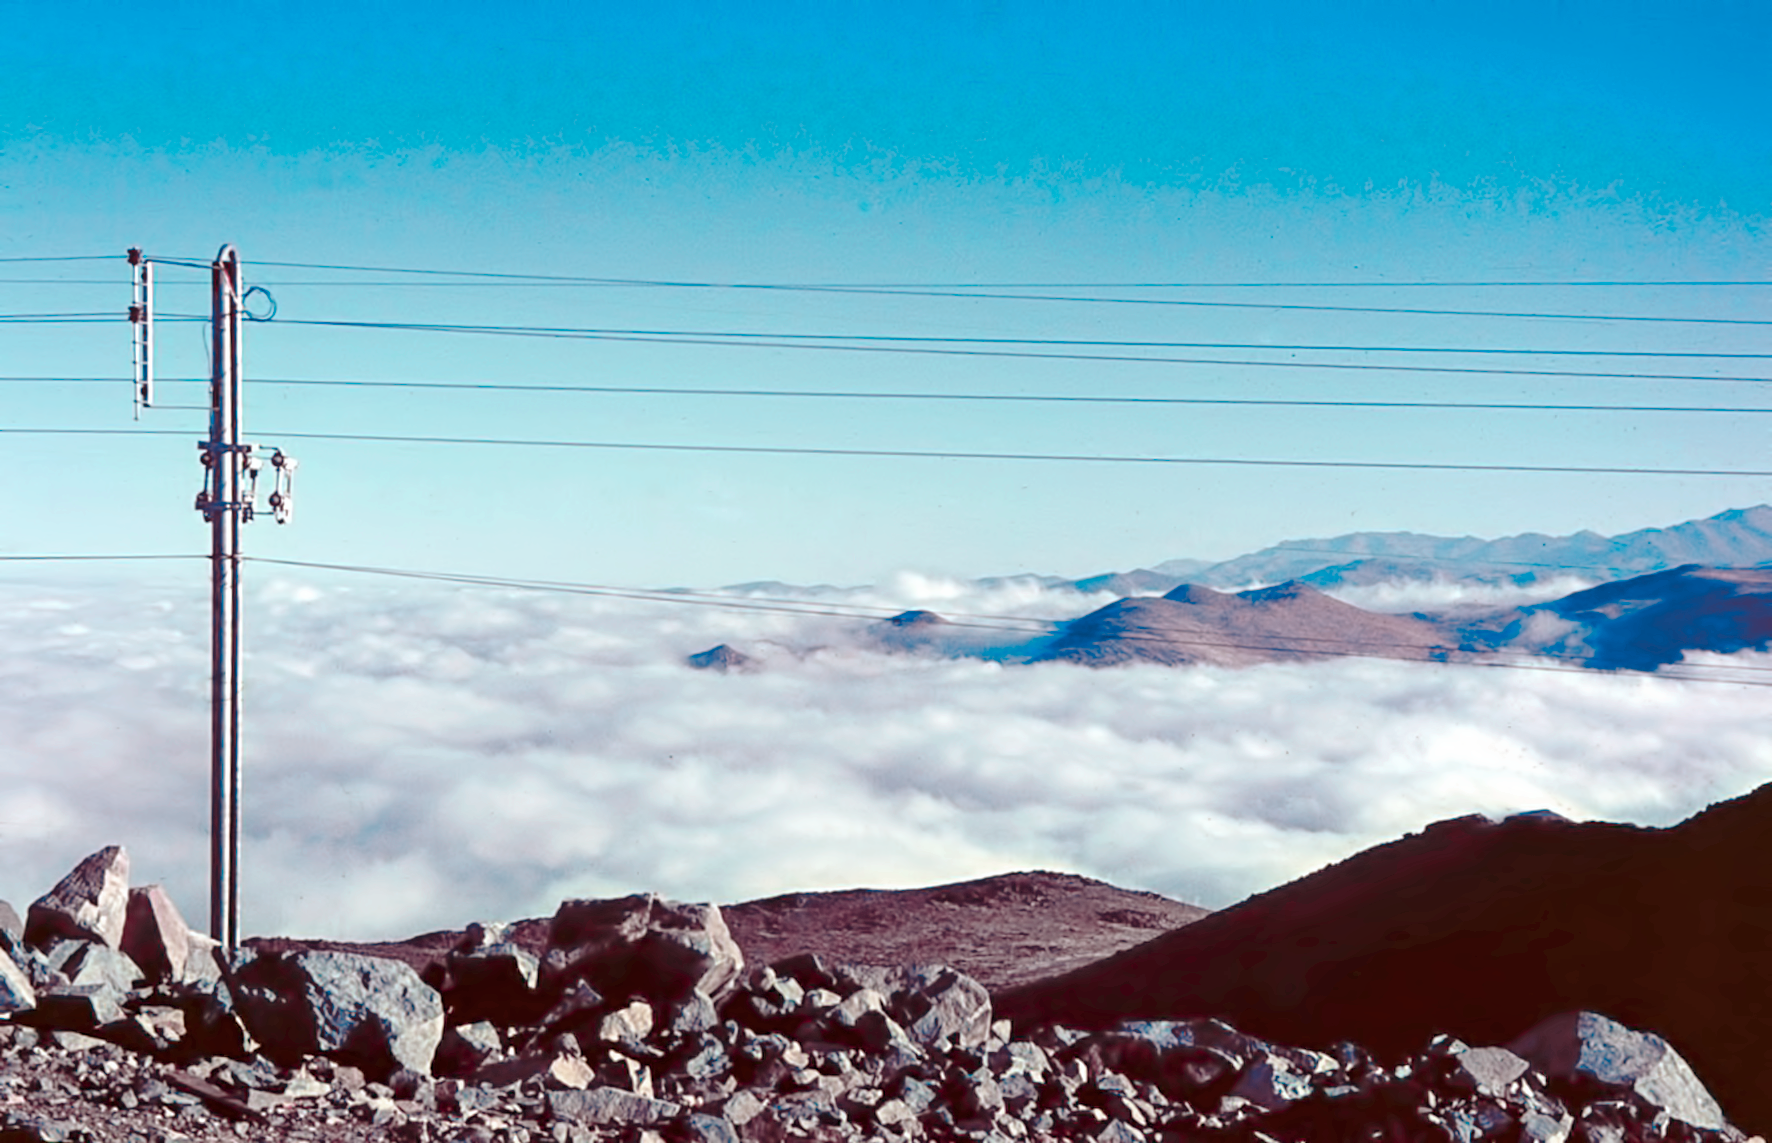

First electricity at La Silla

One of the first electricity pylons built up at la Silla observatory.

Credit: ESO